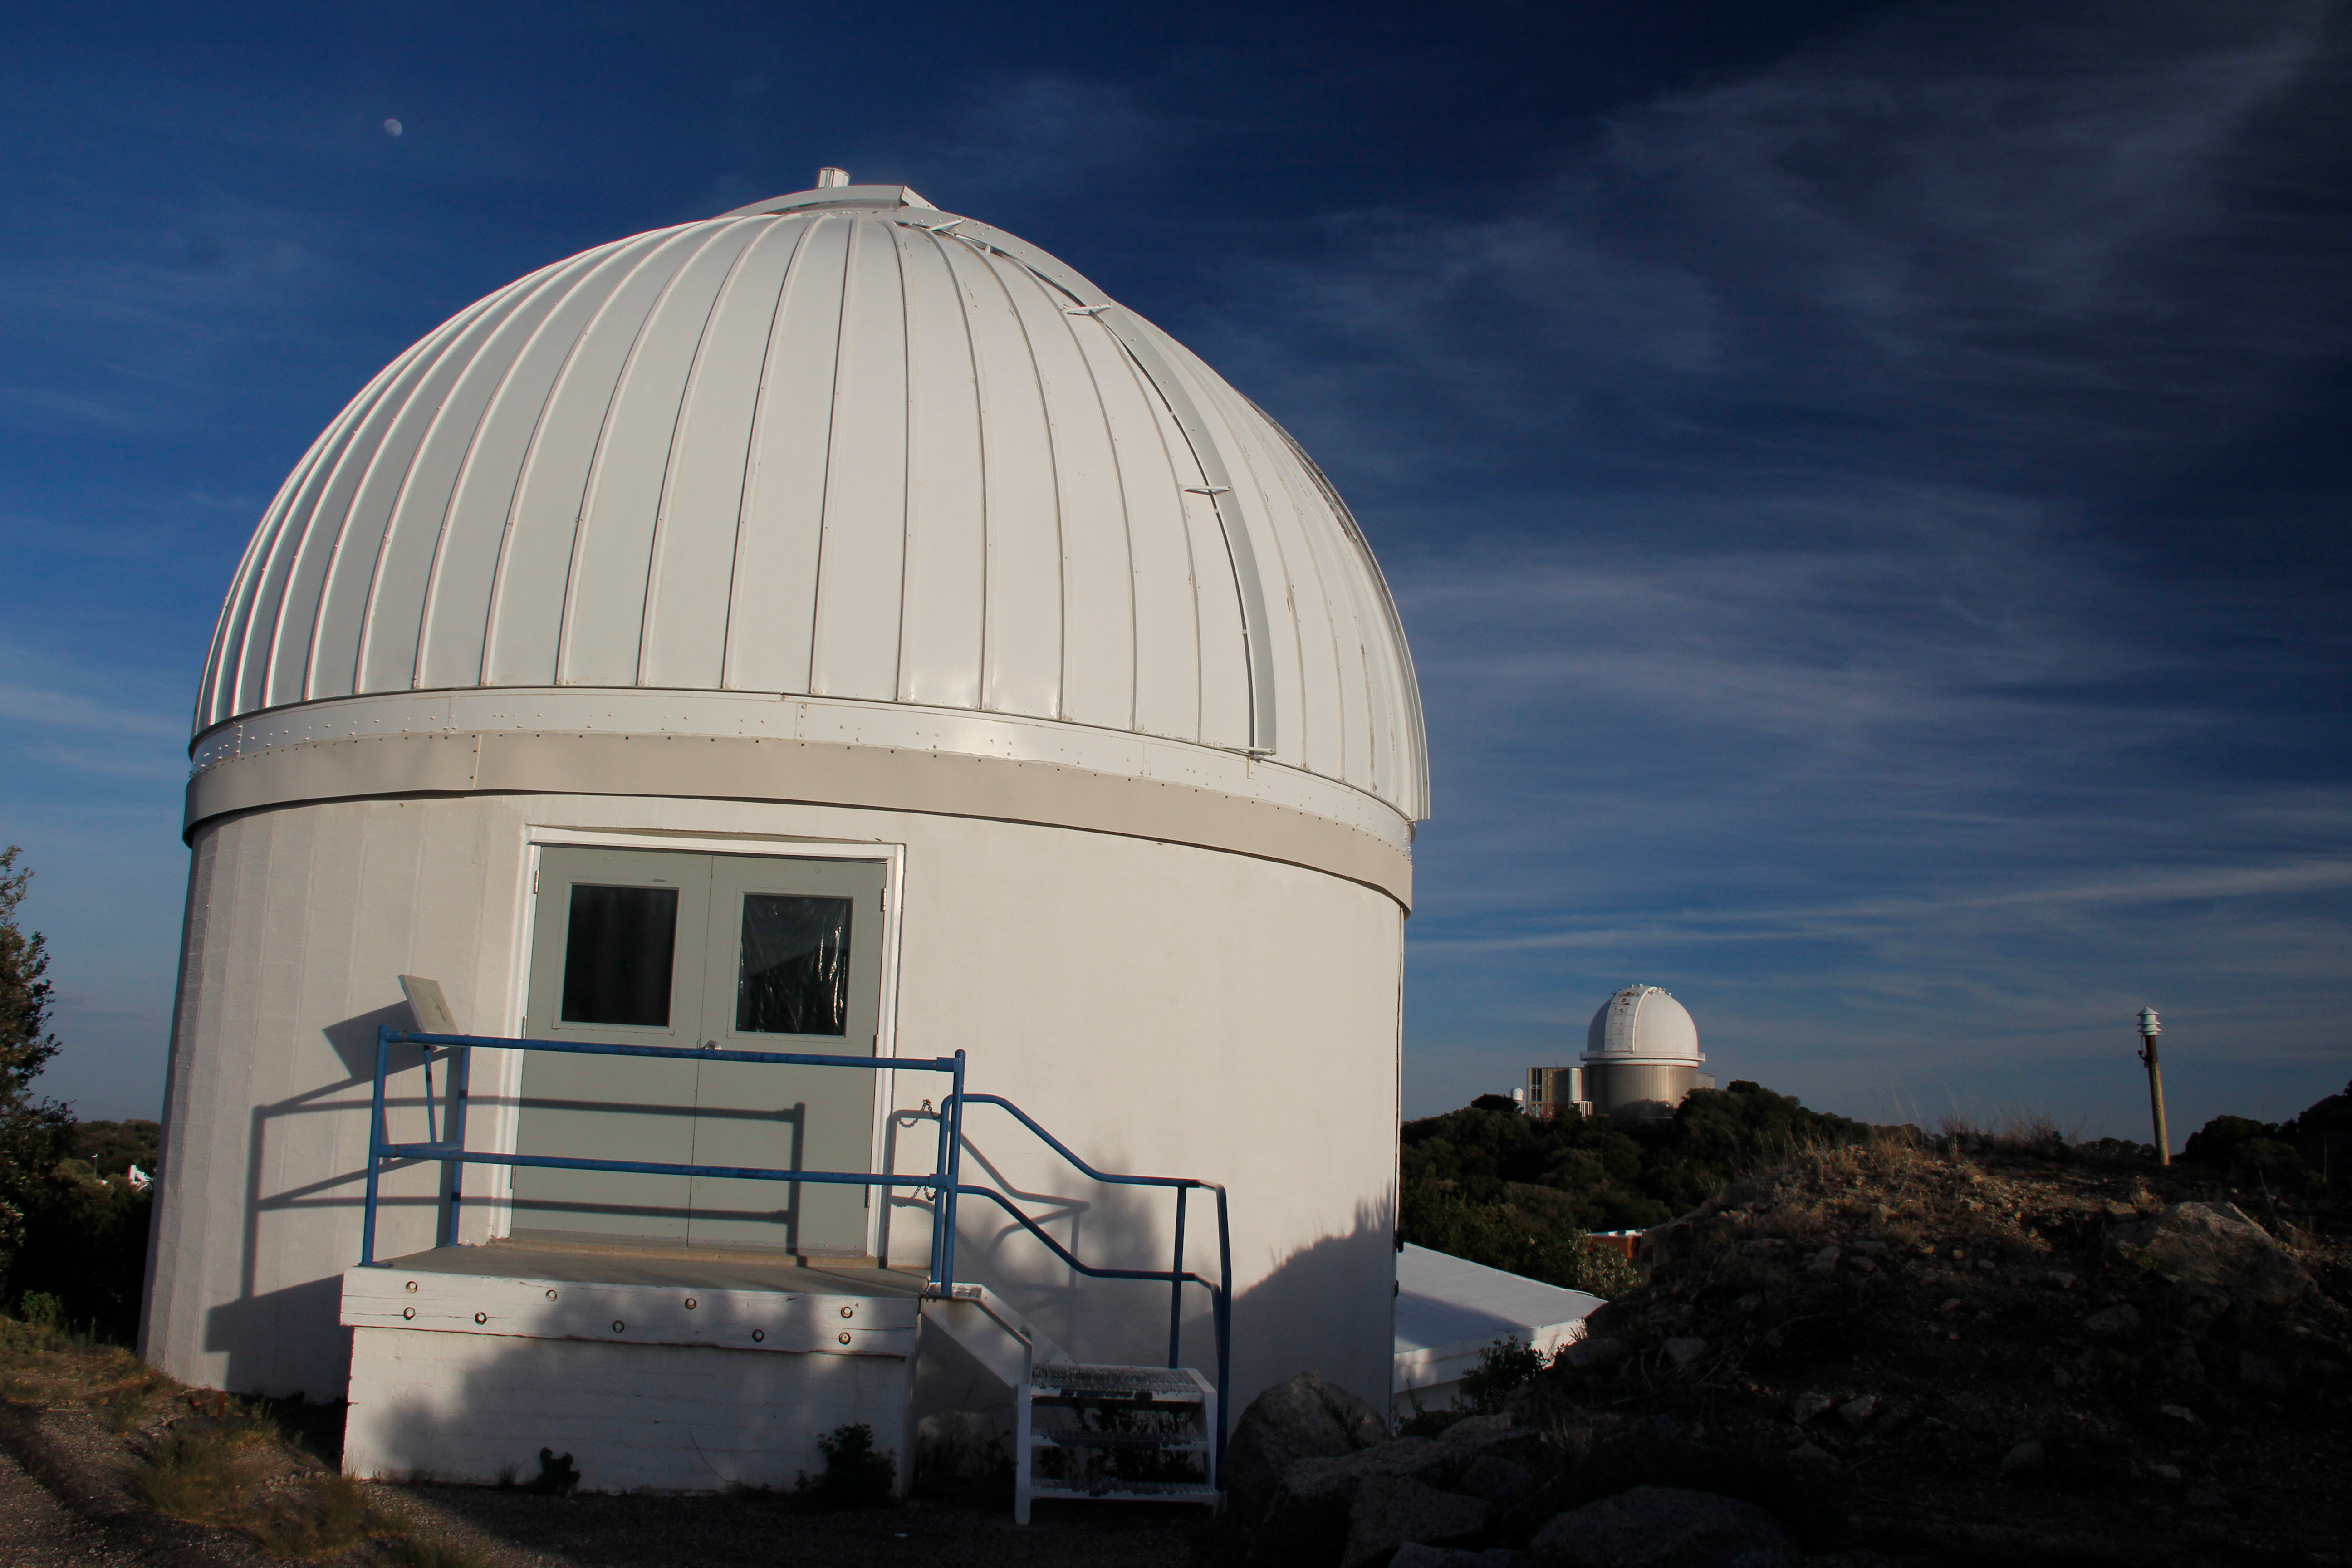

SARA Kitt Peak Telescope

The SARA Kitt Peak Telescope is shown here.

Credit: KPNO/NOIRLab/AURA/NSF/P. Marenfeld